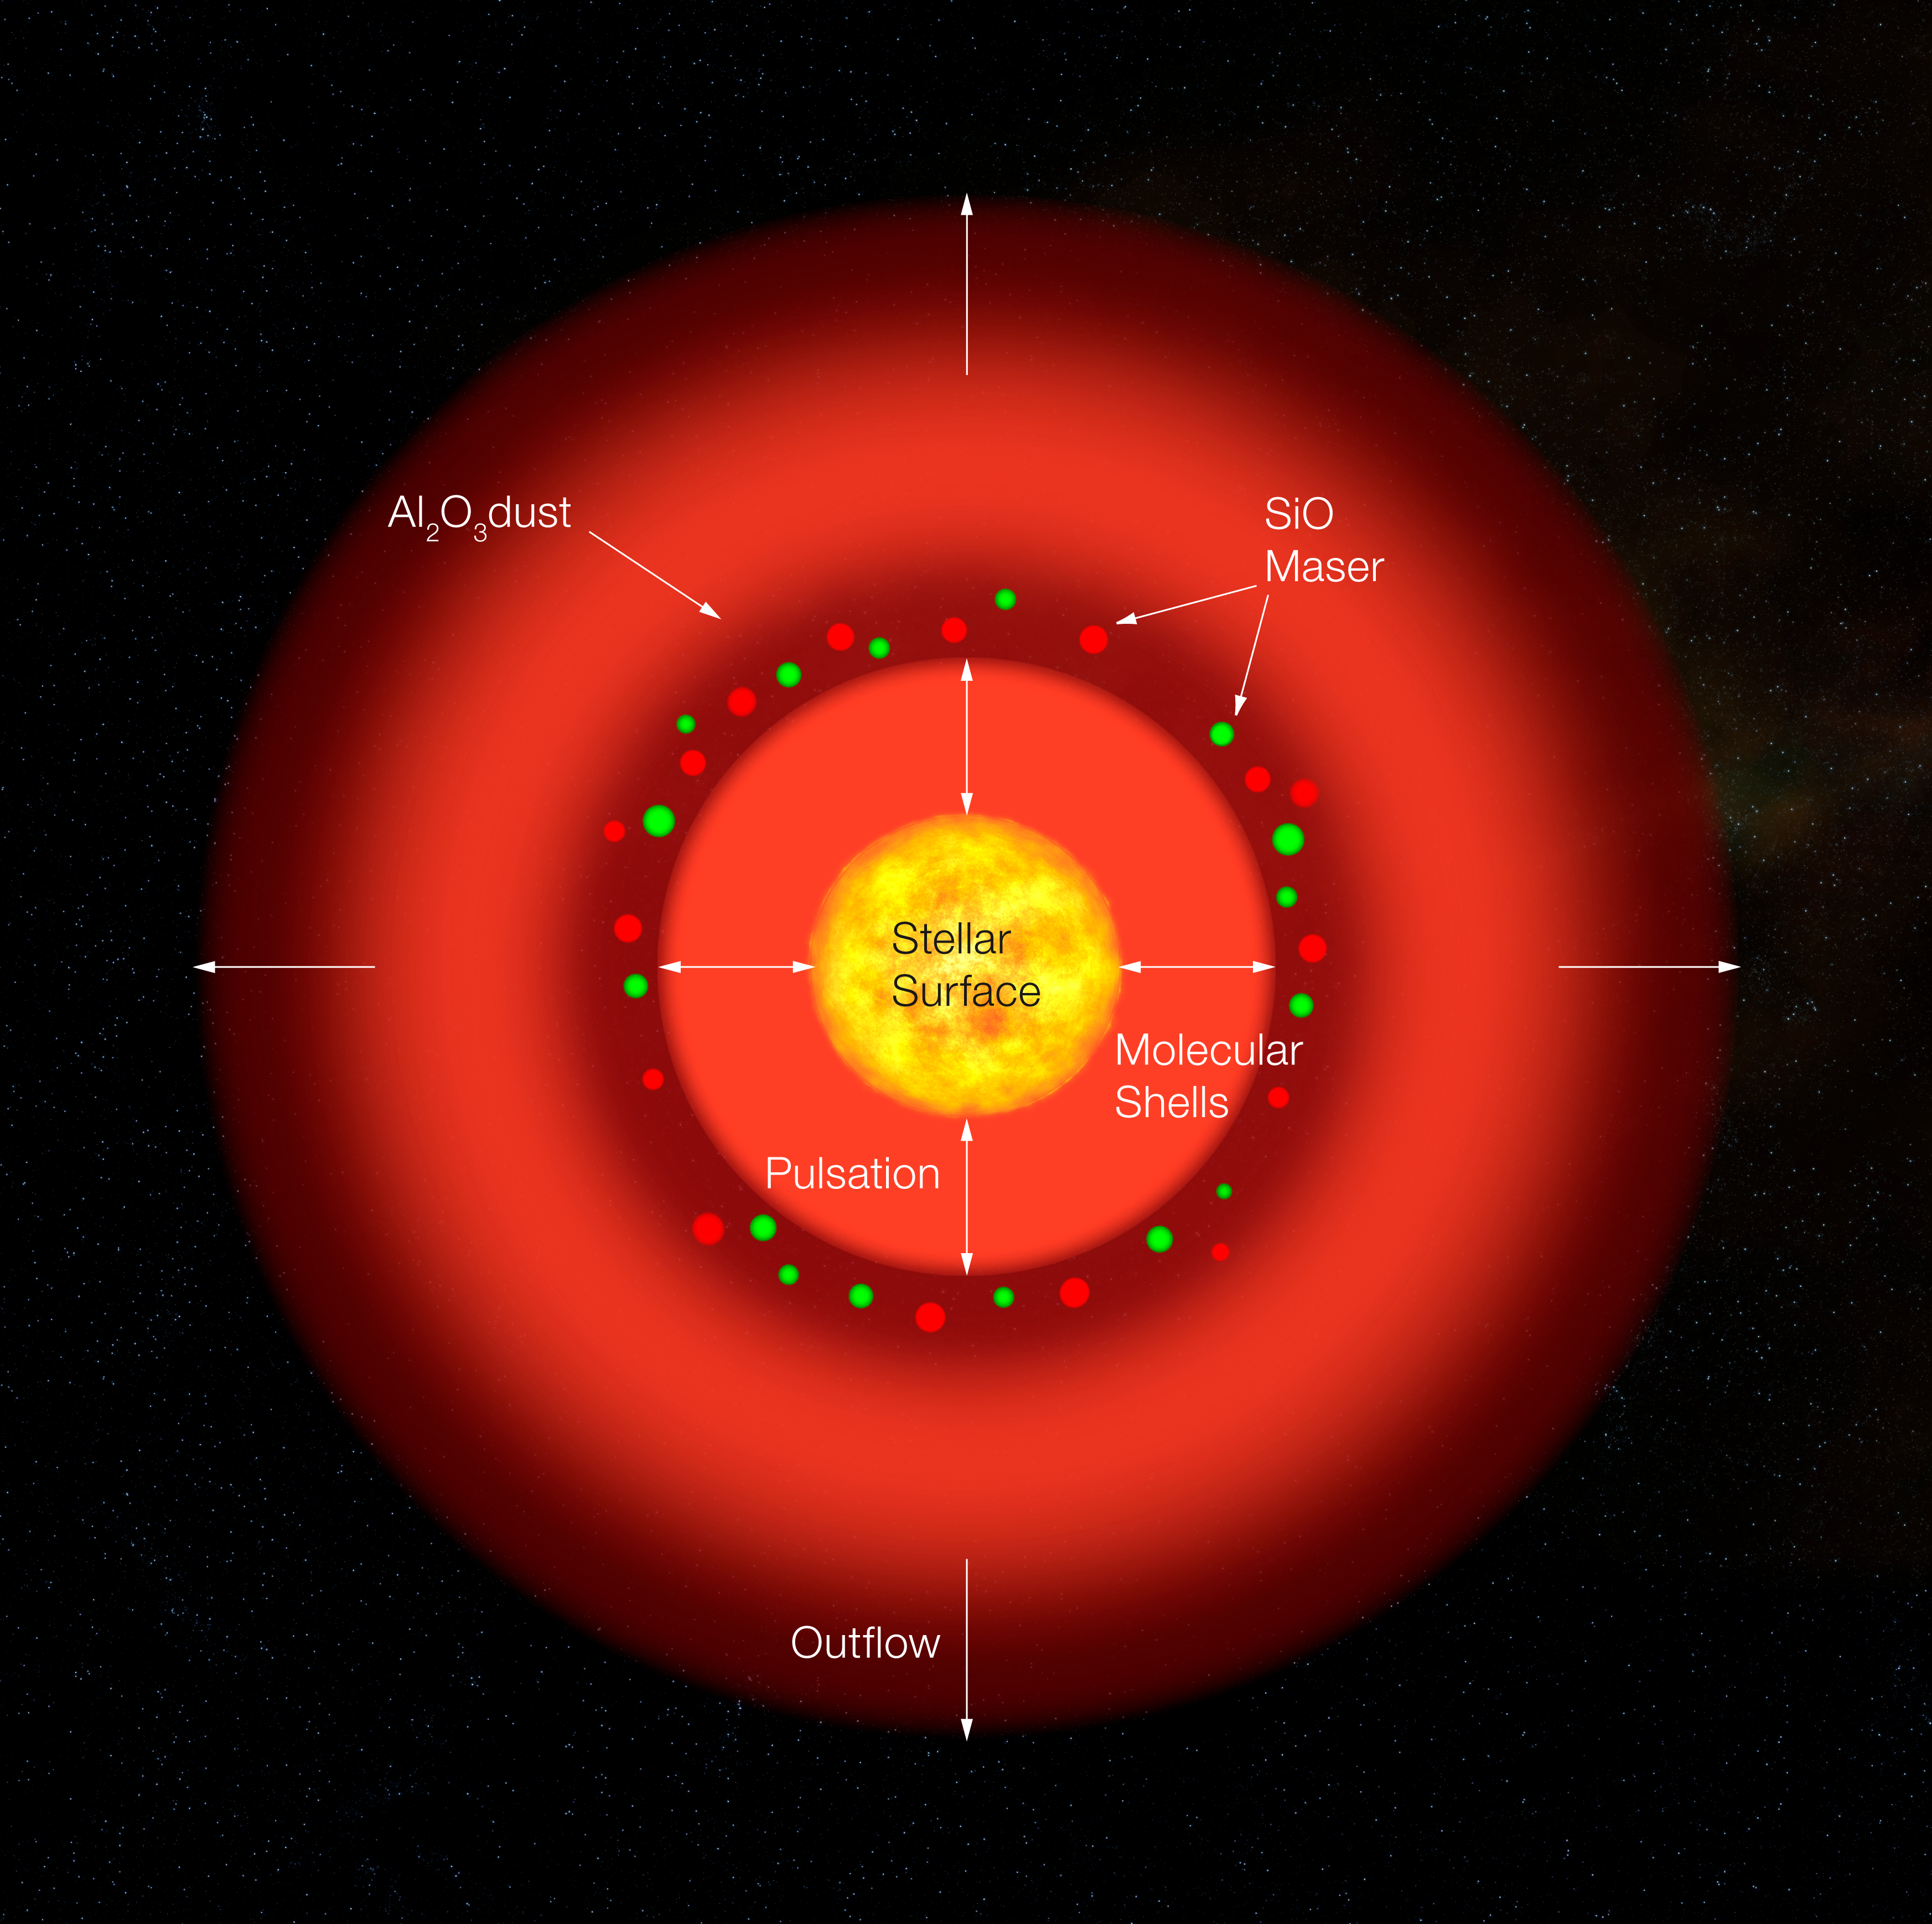

Structure of the pulsating red giant S Ori (artist's impression)

Sketch of the structure of a pulsating red giant, as derived by the recent interferometric study on S Orionis. The environment around the parent star is made up by three main components : a molecular shell (inner red layer), a dust shell (outer red layer) and a maser shell (red and green speckles). Grains of aluminum oxide constitute most of the dust shell (observed in the infrared band), while the maser radio emission comes from silicon monoxide molecules. The maser spots velocities indicates that the gas is expanding, at a speed of about 10 km/s.

Credit: ESO